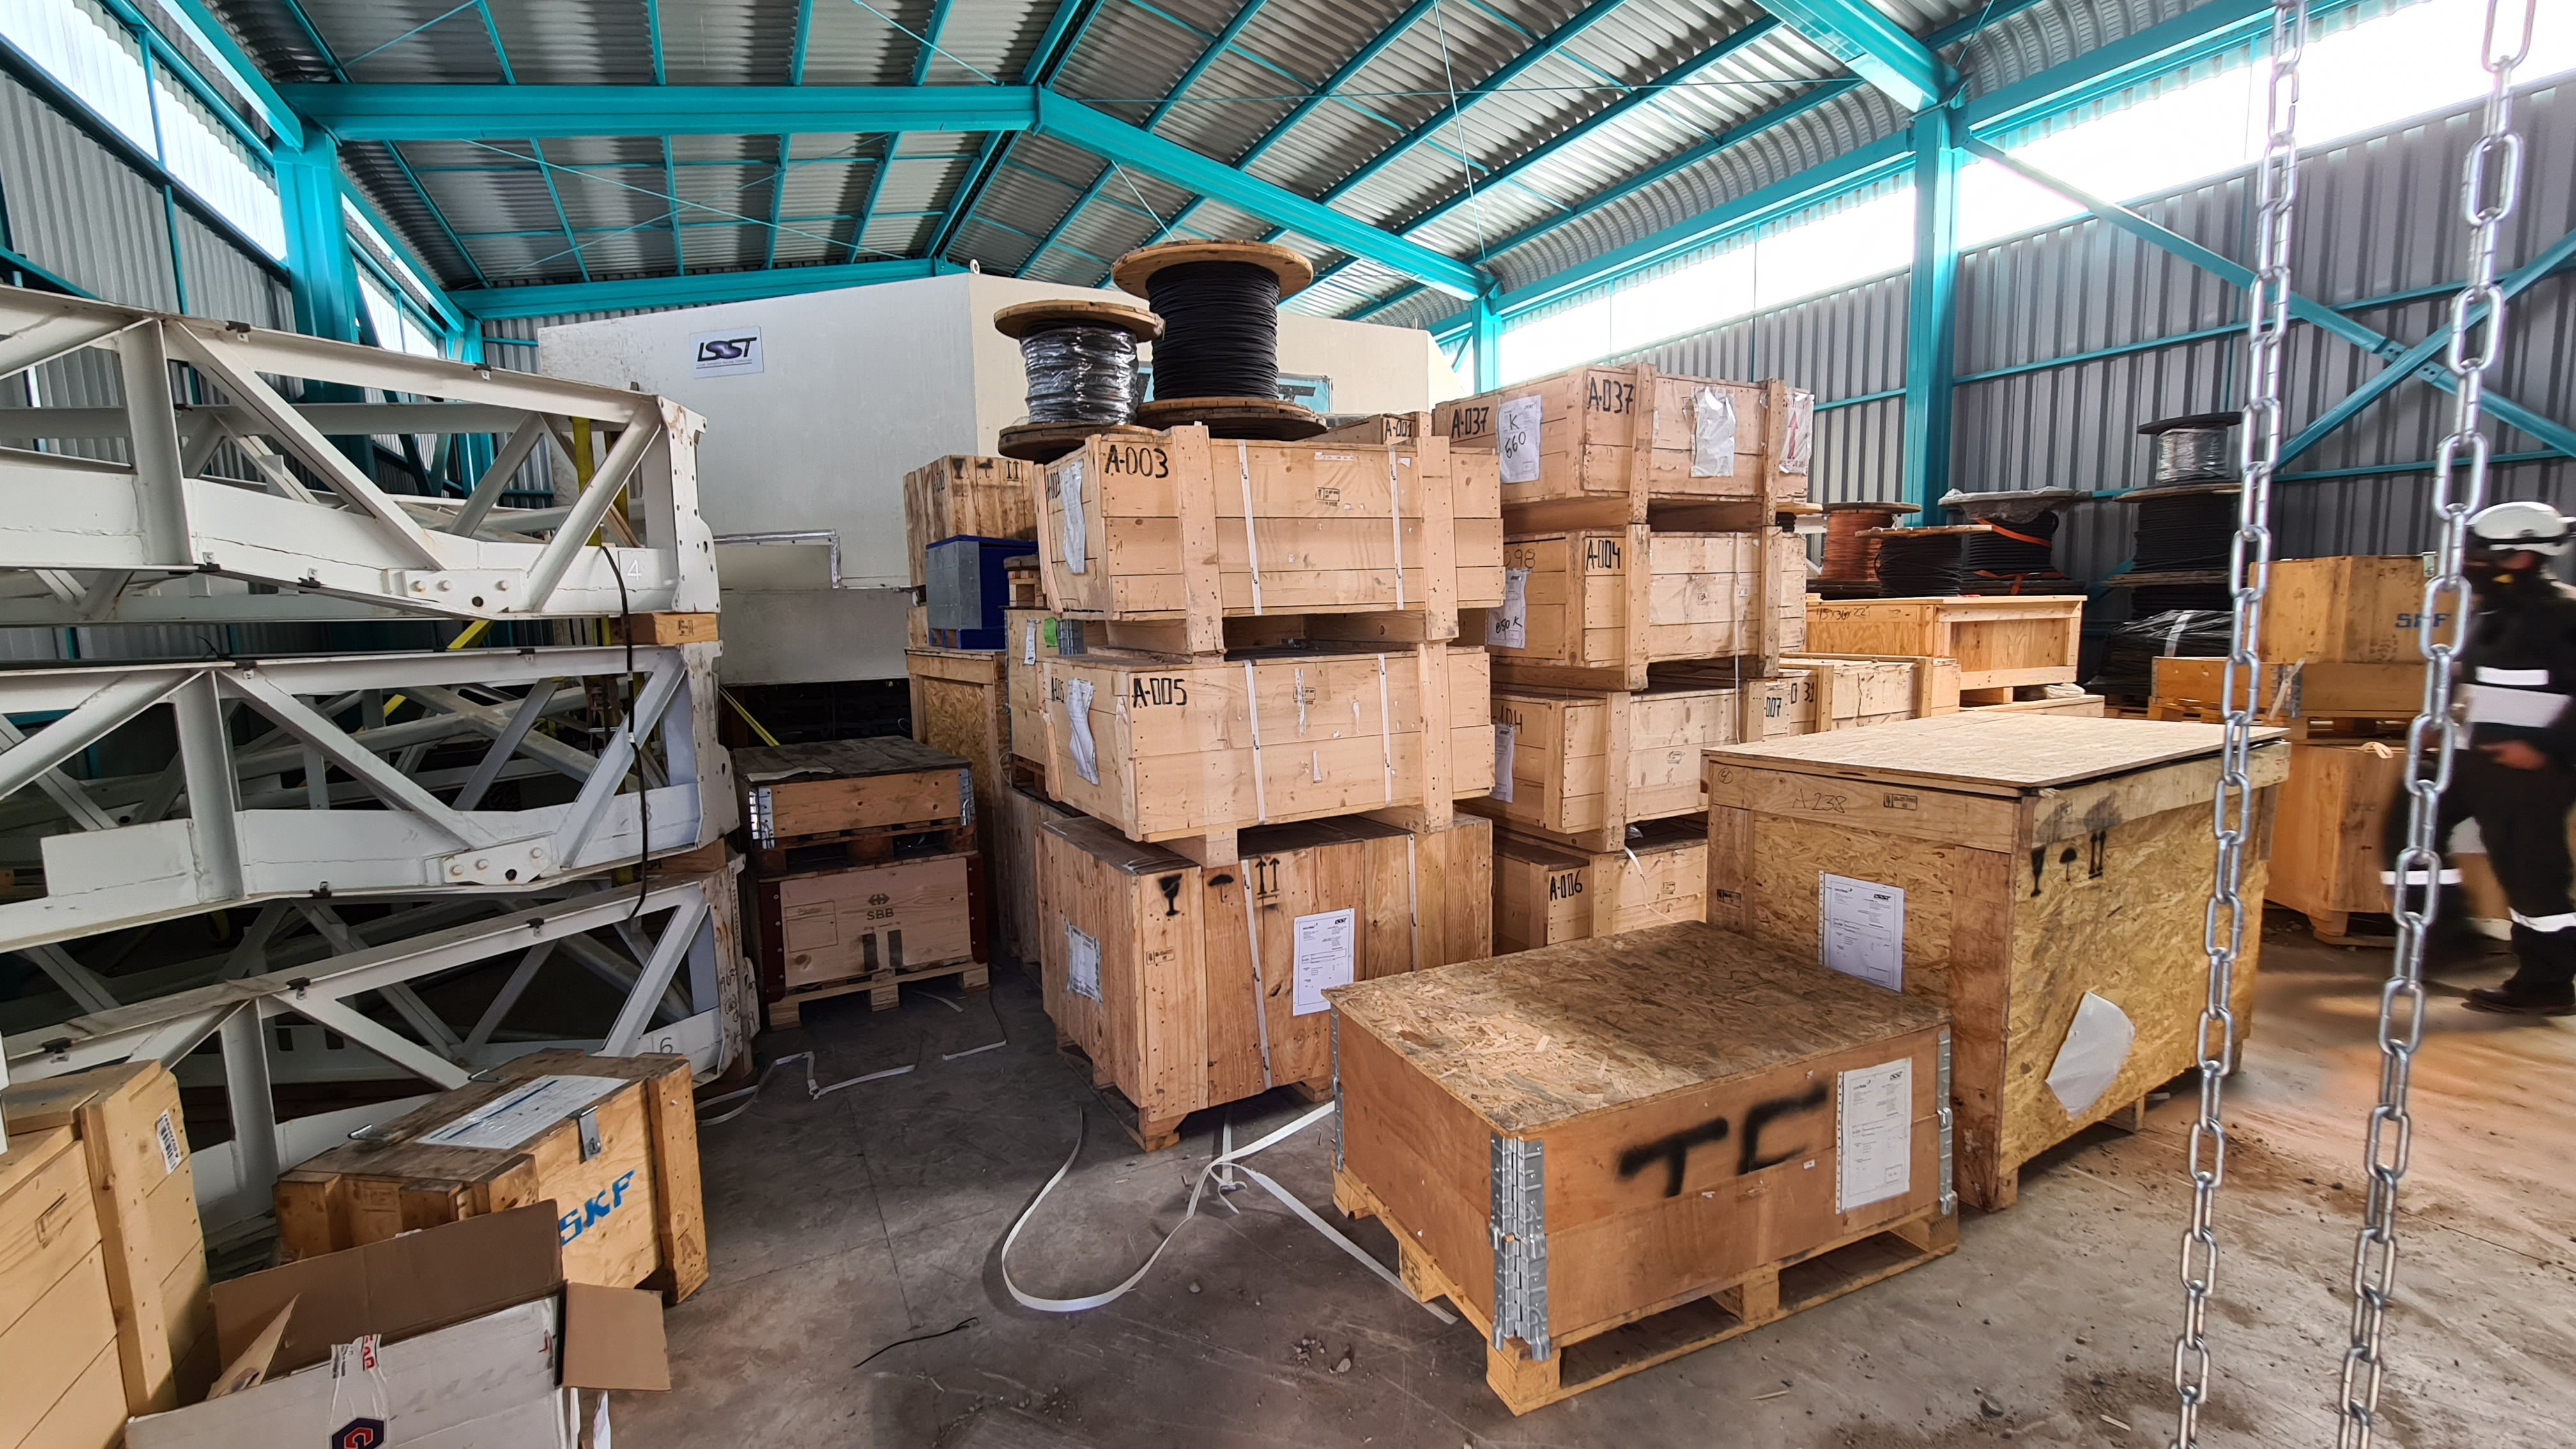

Summit Inspection

The COVID-19 pandemic continues to impact Rubin Observatory construction. The summit shutdown is still in effect and has halted all activity there including work on the Telescope Mount Assembly (TMA), and the Dome. A crew of six people traveled to Cerro Pachón on March 31st to complete mechanical, environmental, and electrical inspections of the facilities and equipment on the summit. Everything remains in good condition since the shutdown 10 days ago. The team also brought back items that staff had requested for telework productivity during the summit closure.

Credit: Rubin Observatory/NSF/AURA